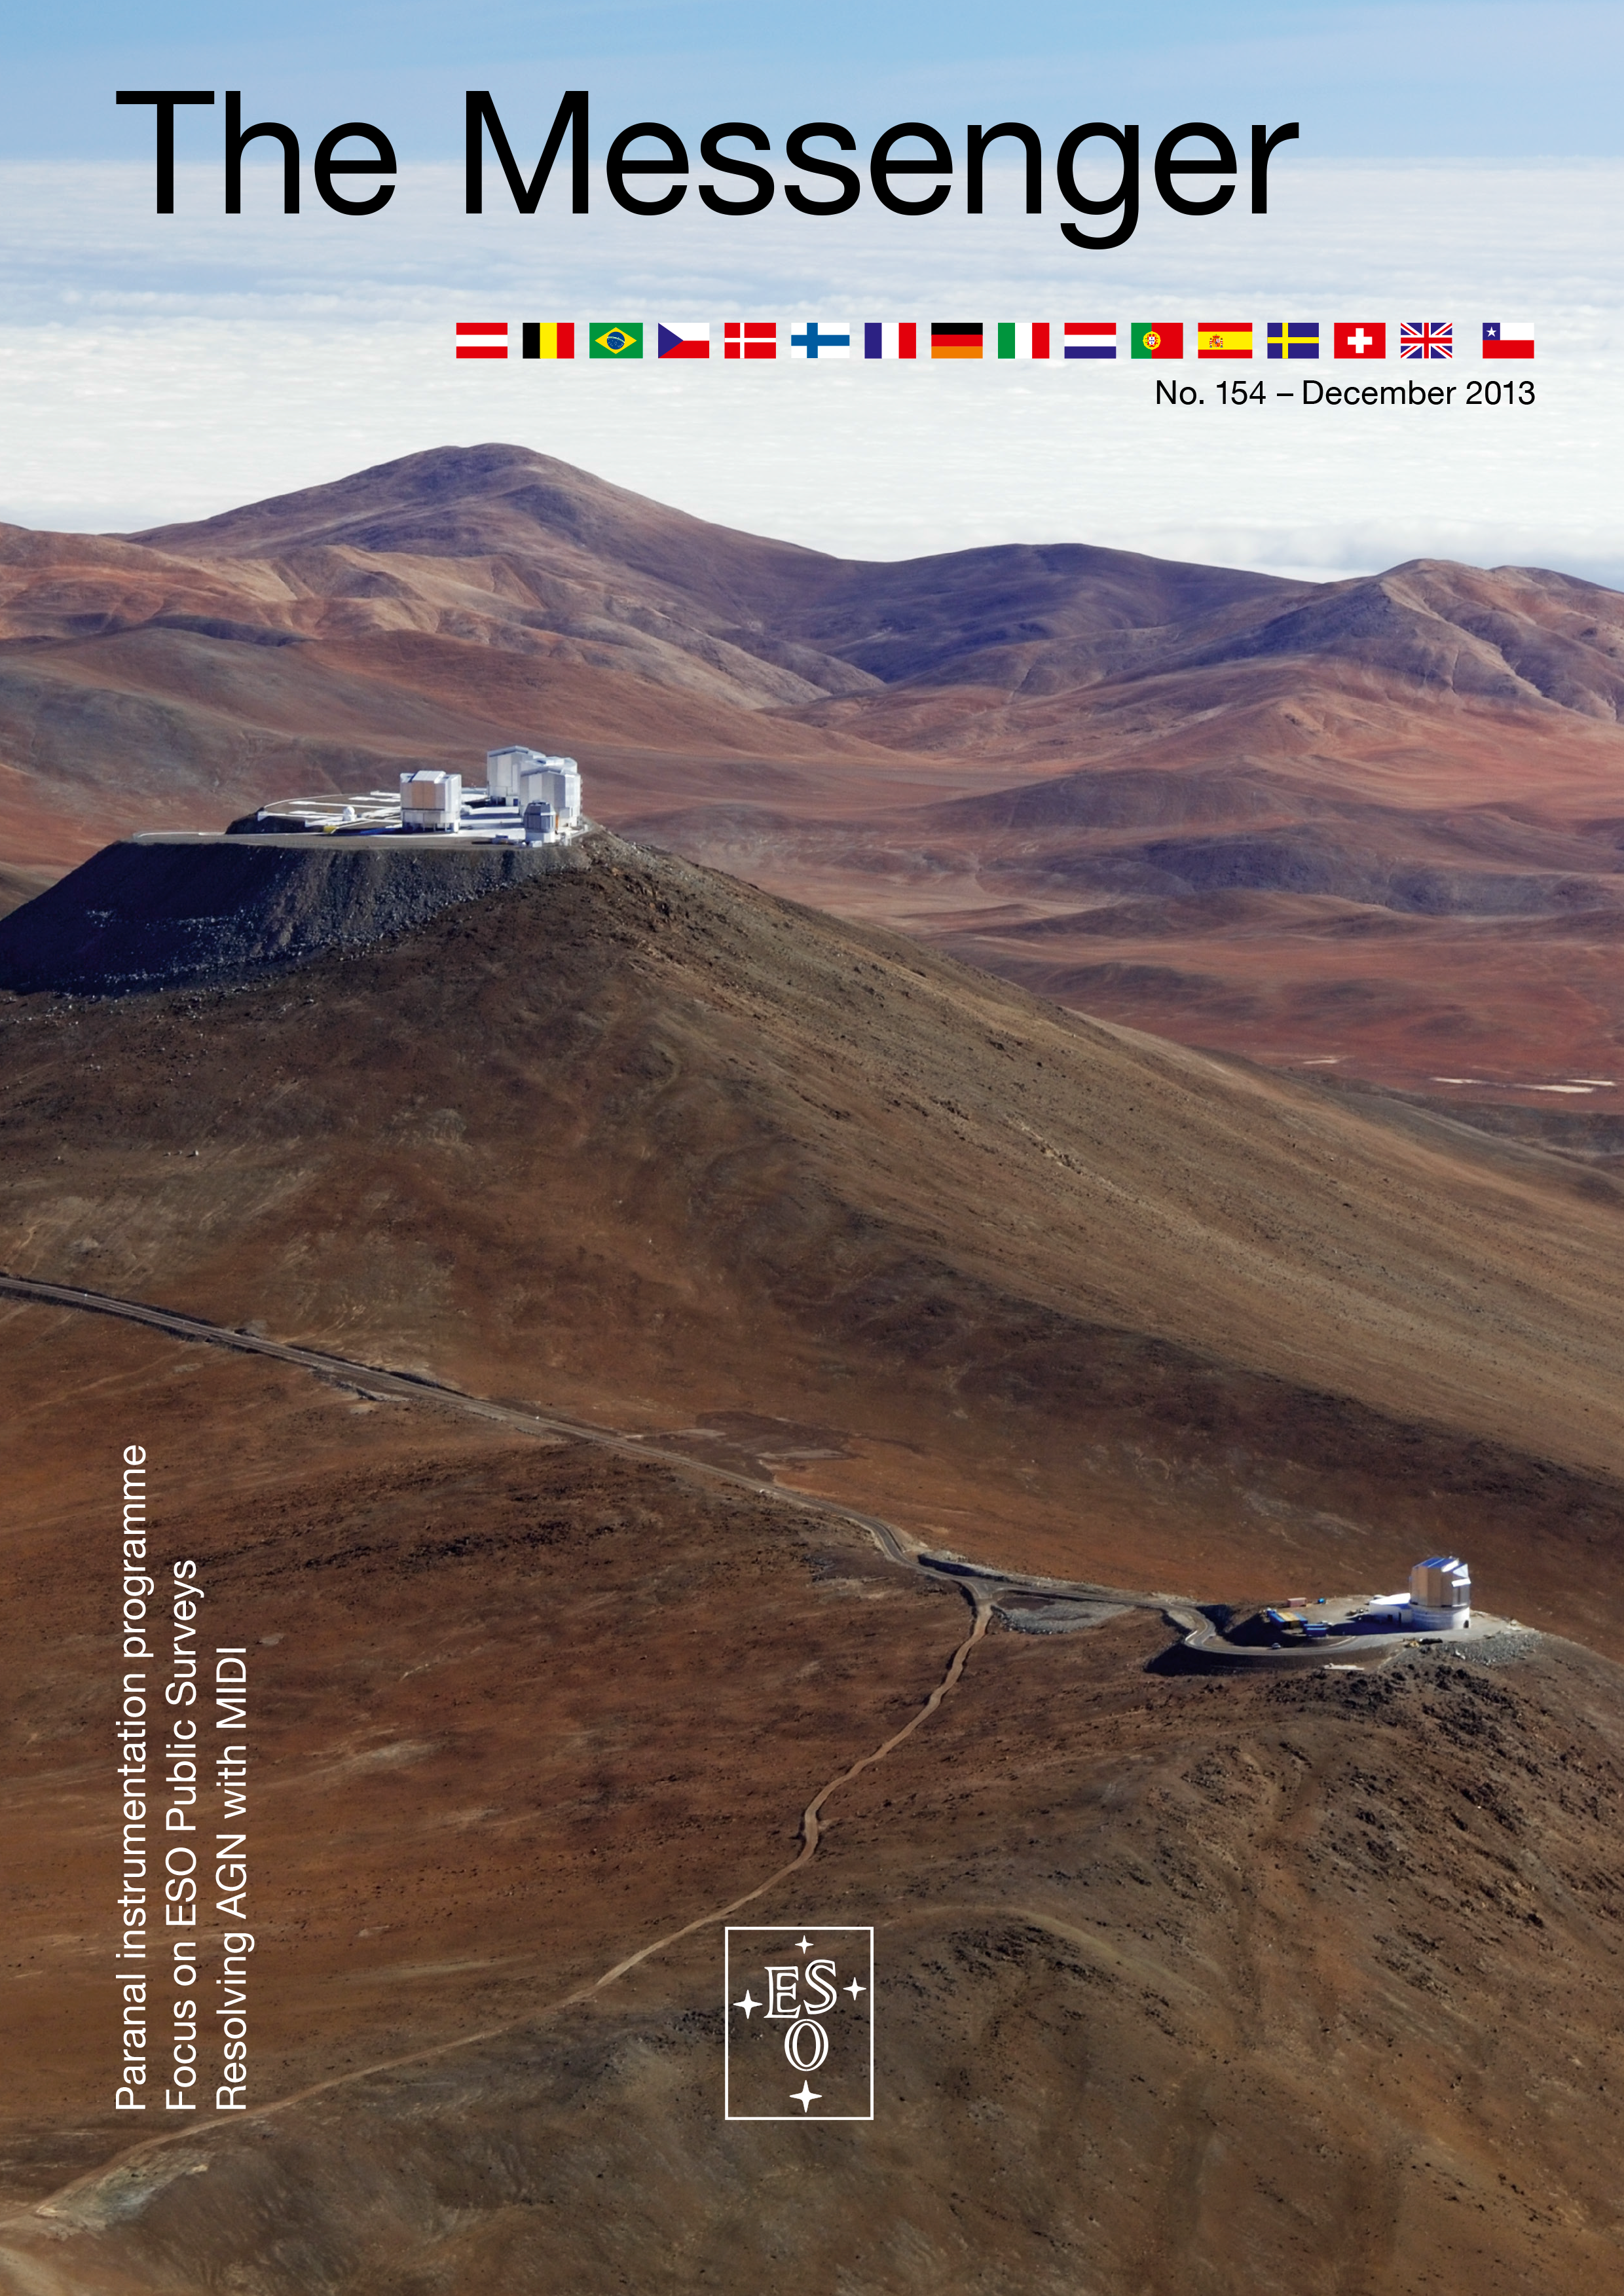

Cover of The Messenger No. 154

Cover of The Messenger 154

Credit: ESO